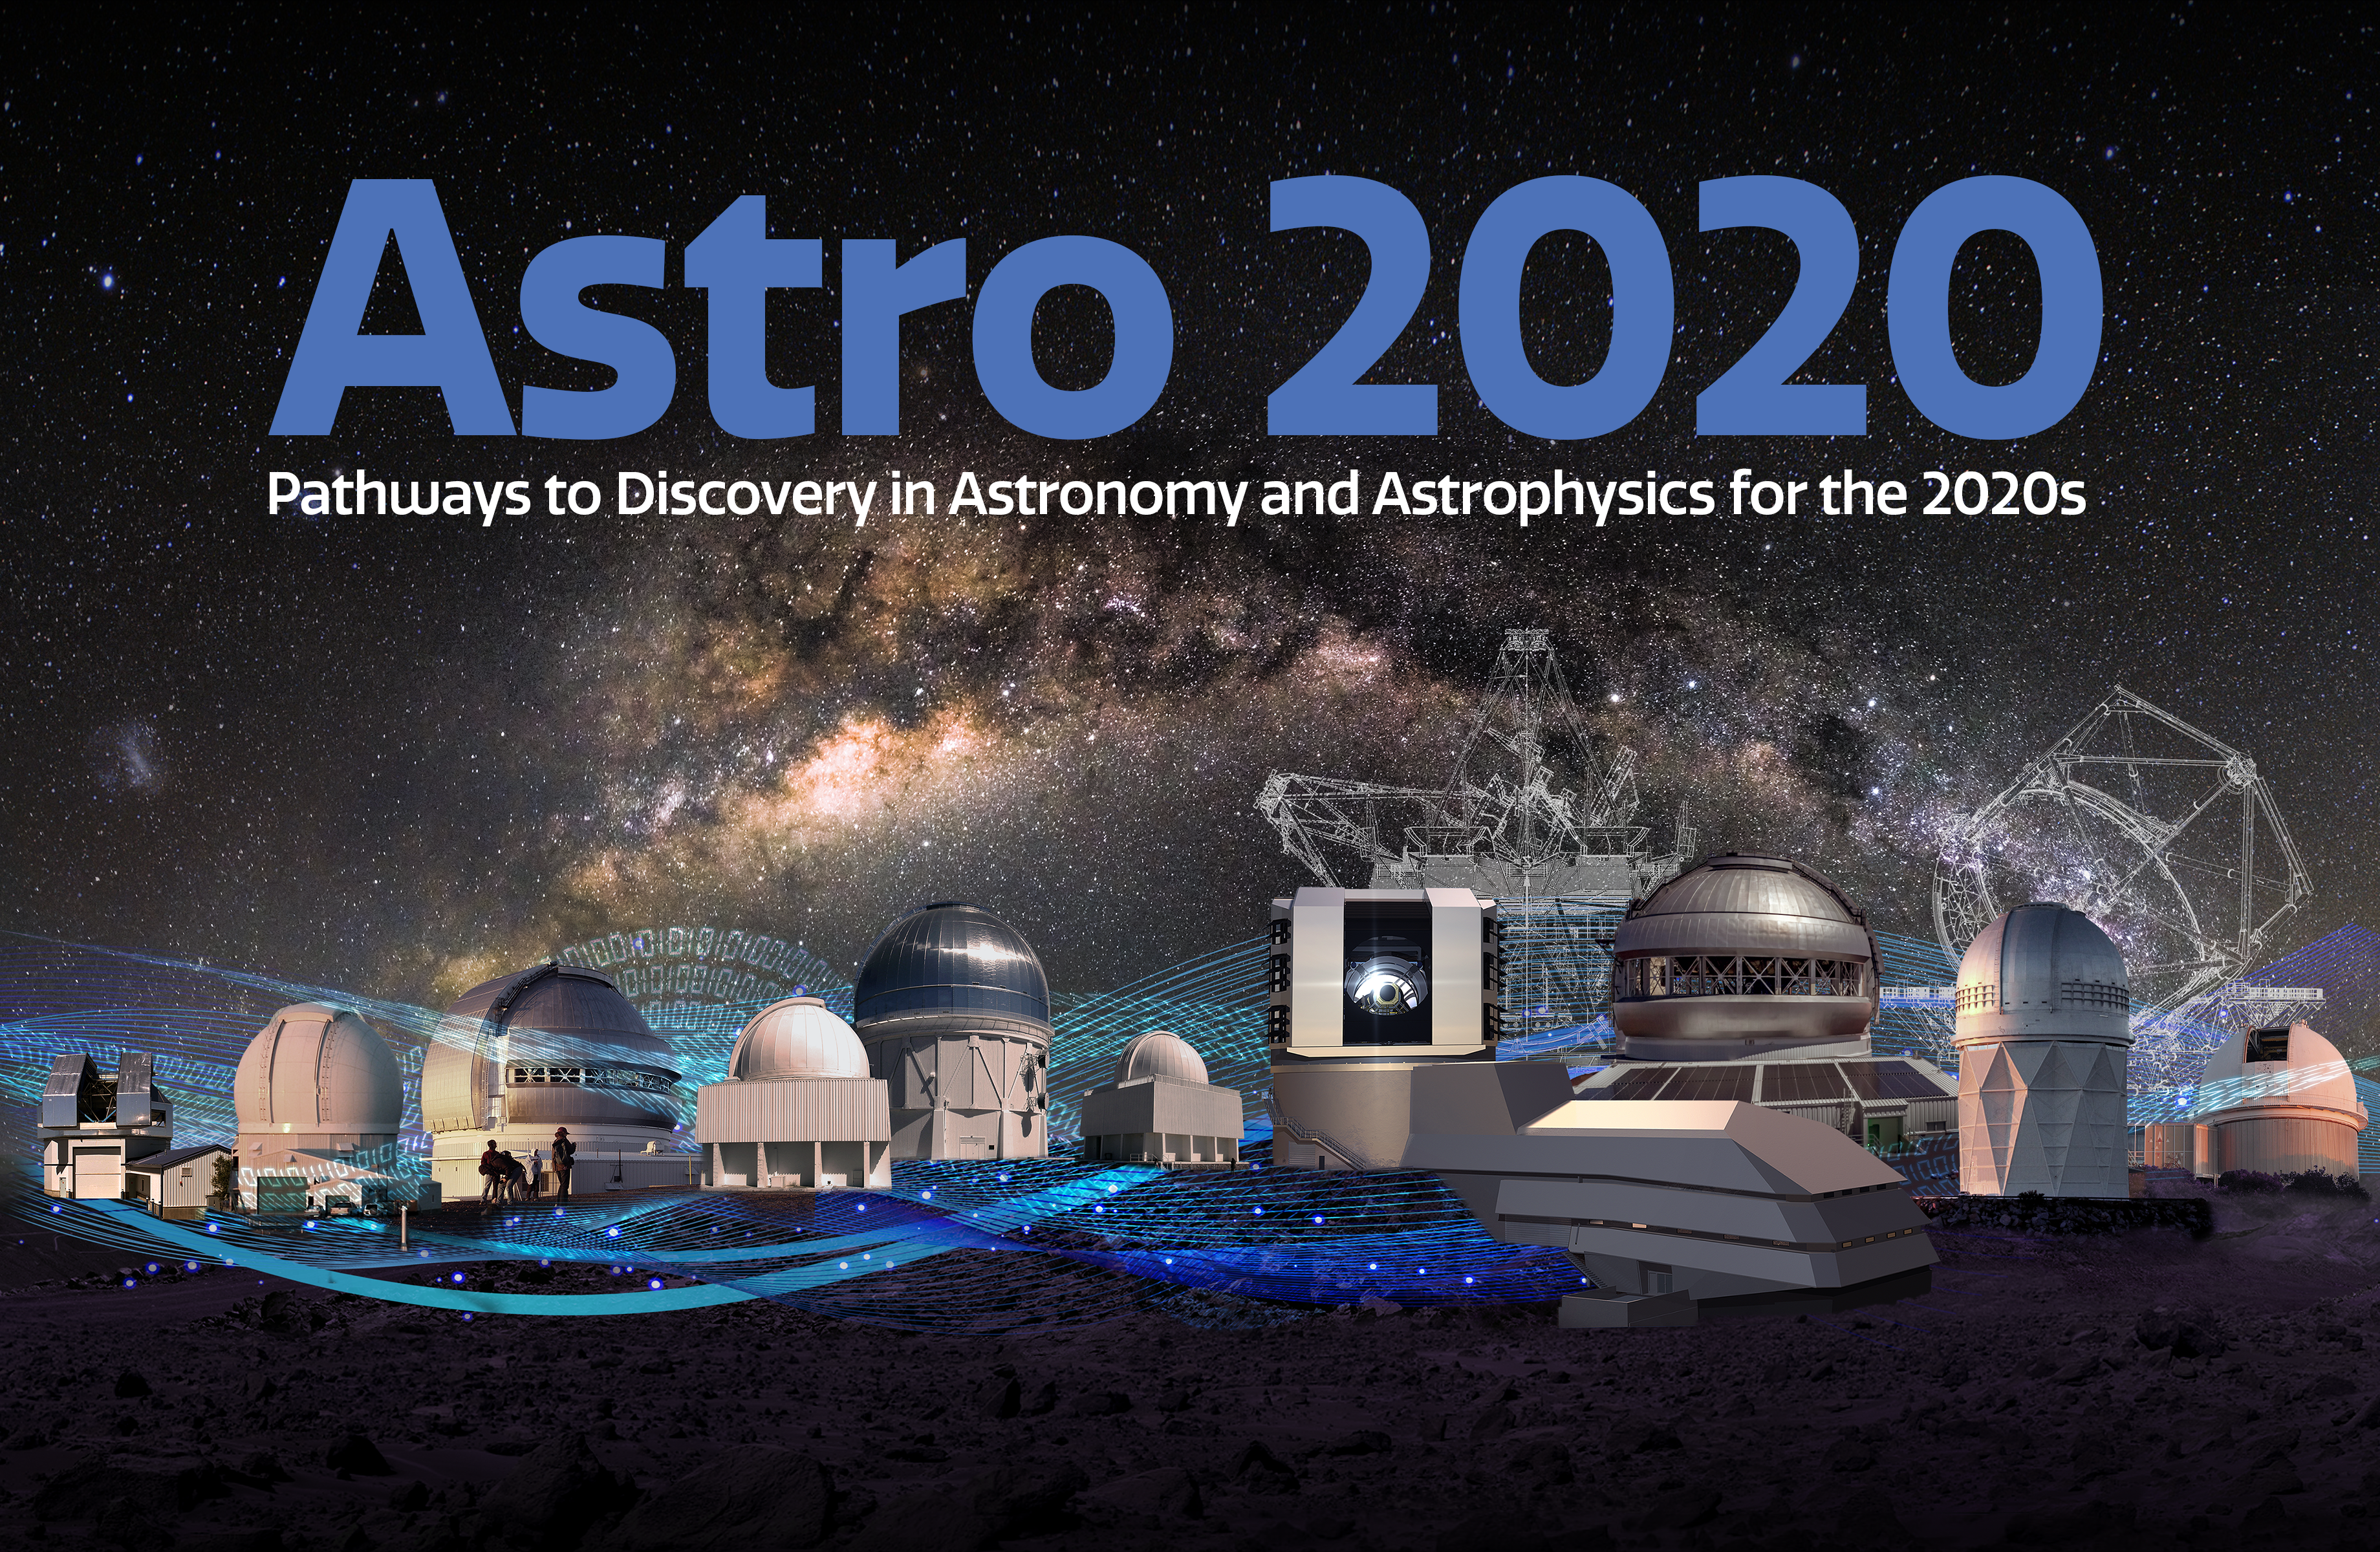

NOIRLab and the Astro2020 Decadal Survey: Pathways to Discovery in Astronomy and Astrophysics for the 2020s

NOIRLab and the Astro2020 Decadal Survey: Pathways to Discovery in Astronomy and Astrophysics for the 2020s.

Part of the Foundational Diagrams collection.

Credit: NOIRLab